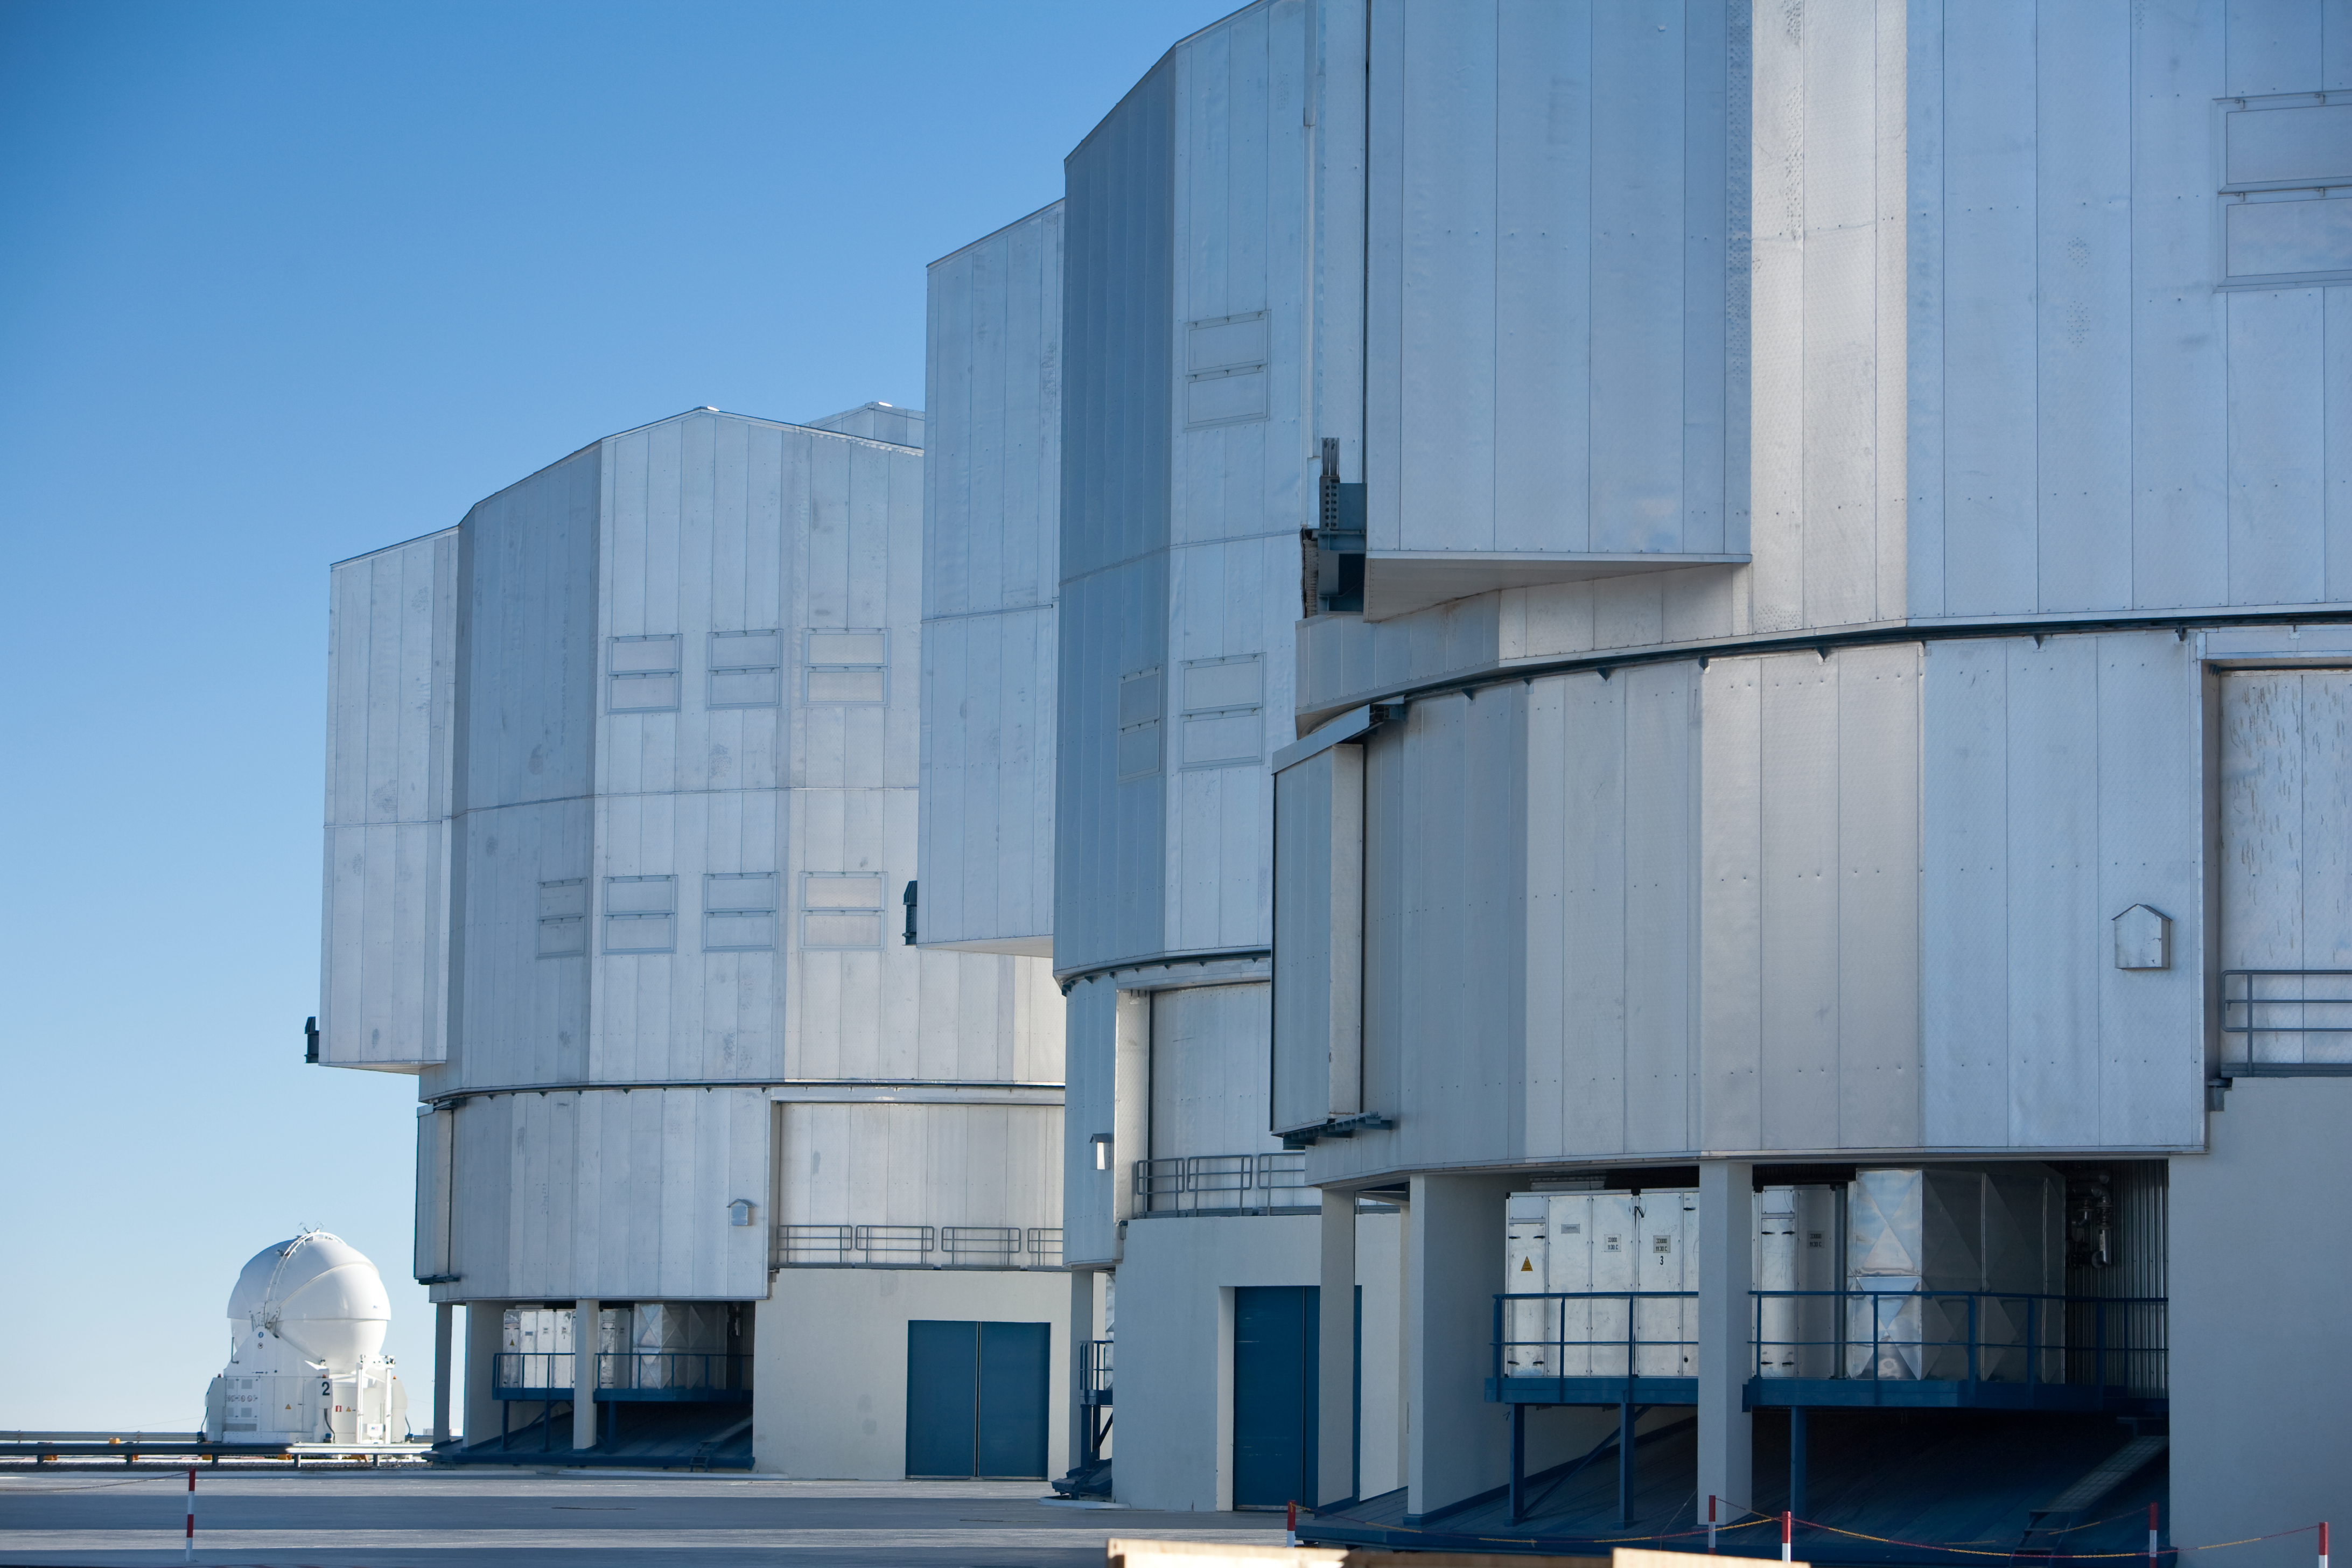

Paranal's Very Large Telescopes

Three of the structures that together house a trio of 8.2 m telescopes at ESO's Very Large Telescope (VLT) array in Paranal. In the distance, one of the four Auxiliary Telescopes (ATs) is visible.

Credit: ESO